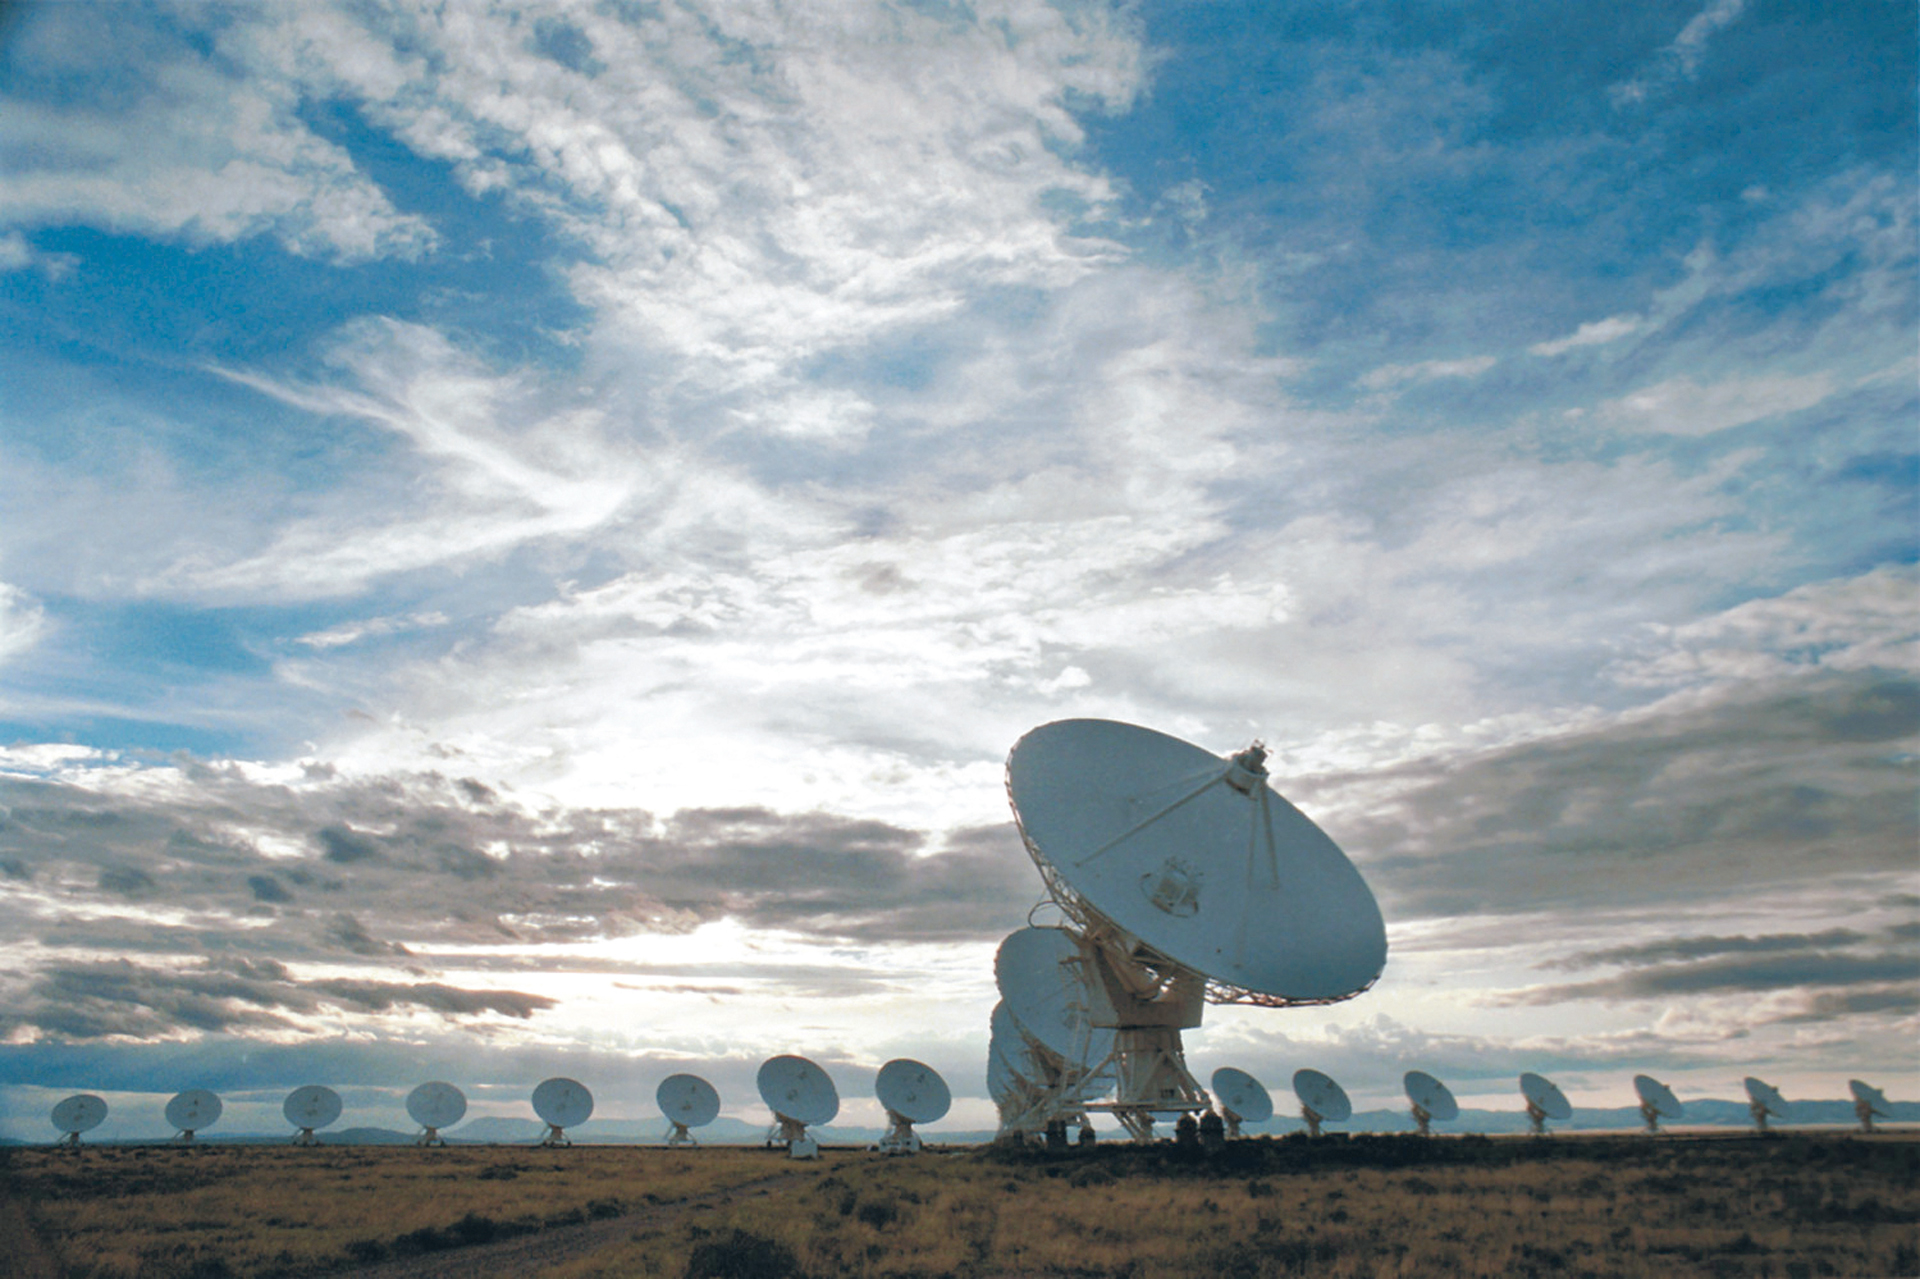

Picture Perfect VLA

A gorgeous day in central New Mexico gives a photographer this stunning shot of the Very Large Array in its most compact configuration.

Credit: NRAO/AUI/NSF